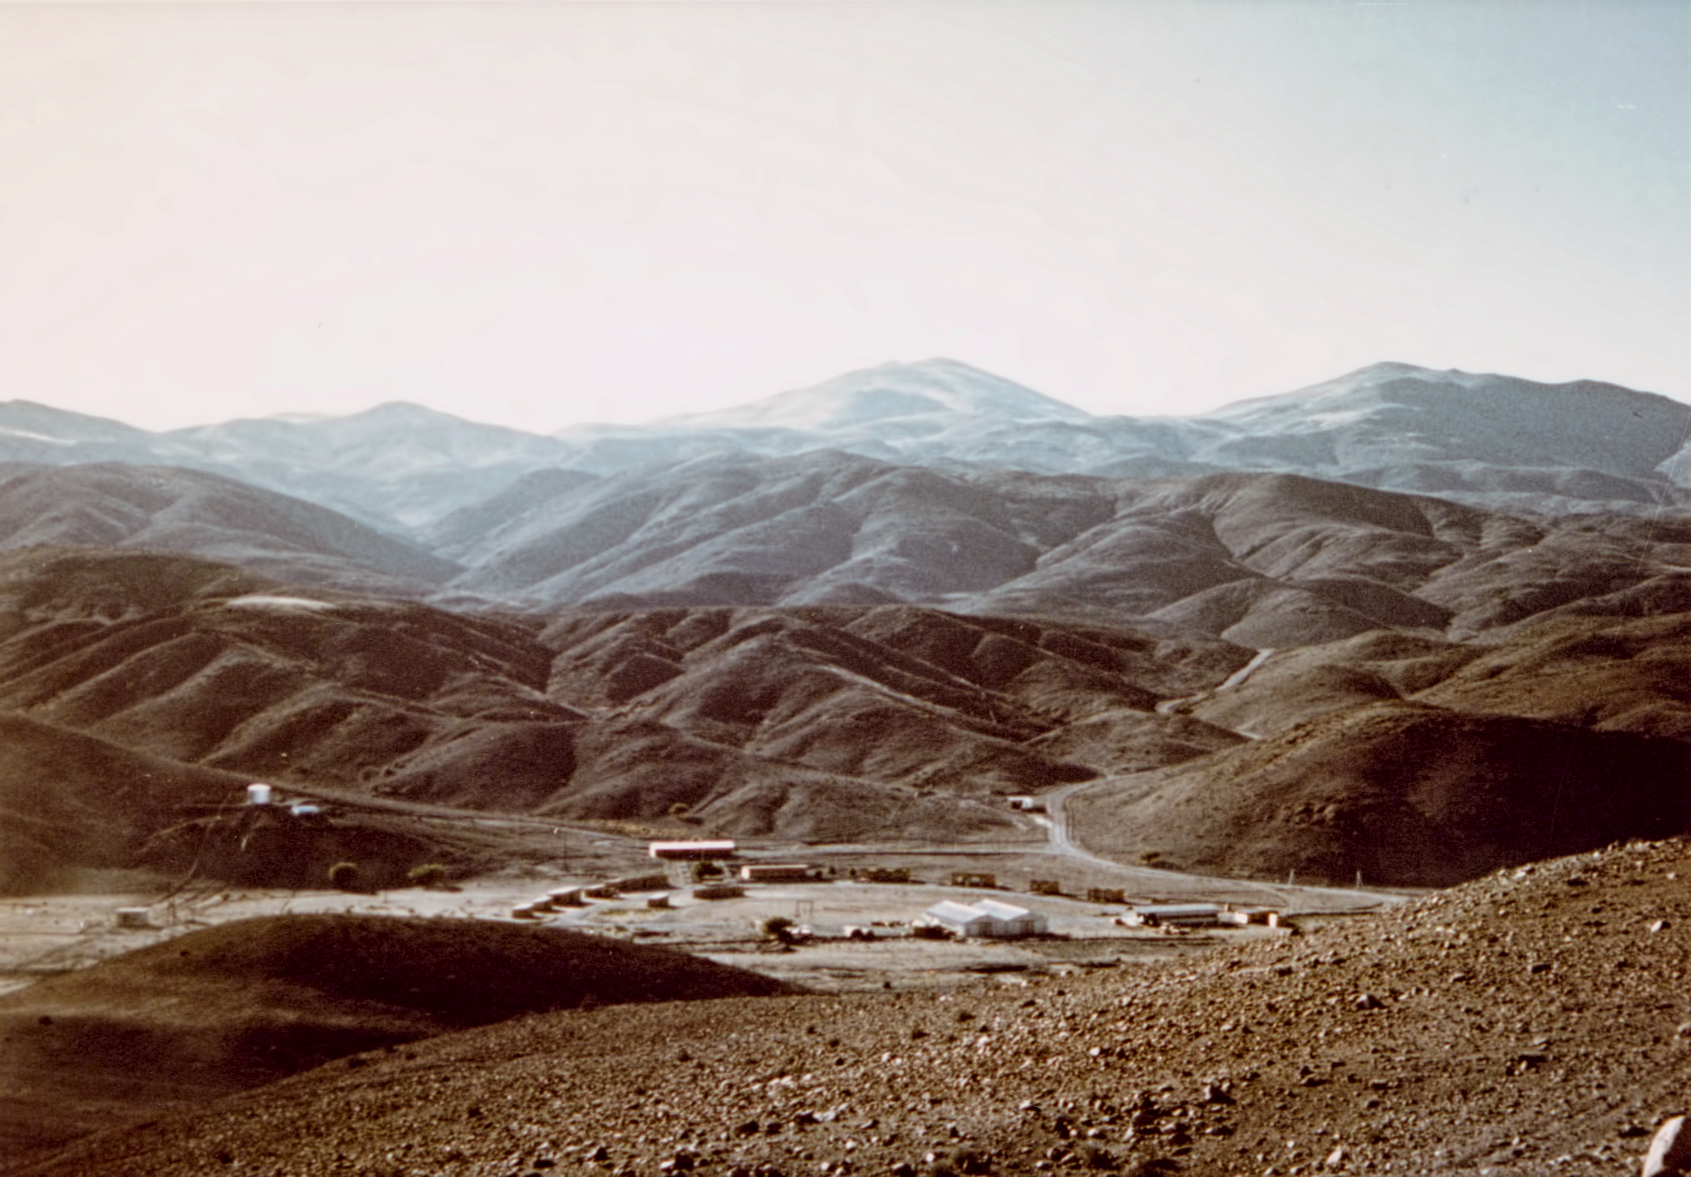

Pelicano Camp

View of Camp Pelicano at the access road to La Silla Observatory. The picture was taken from the north.

Credit: ESO